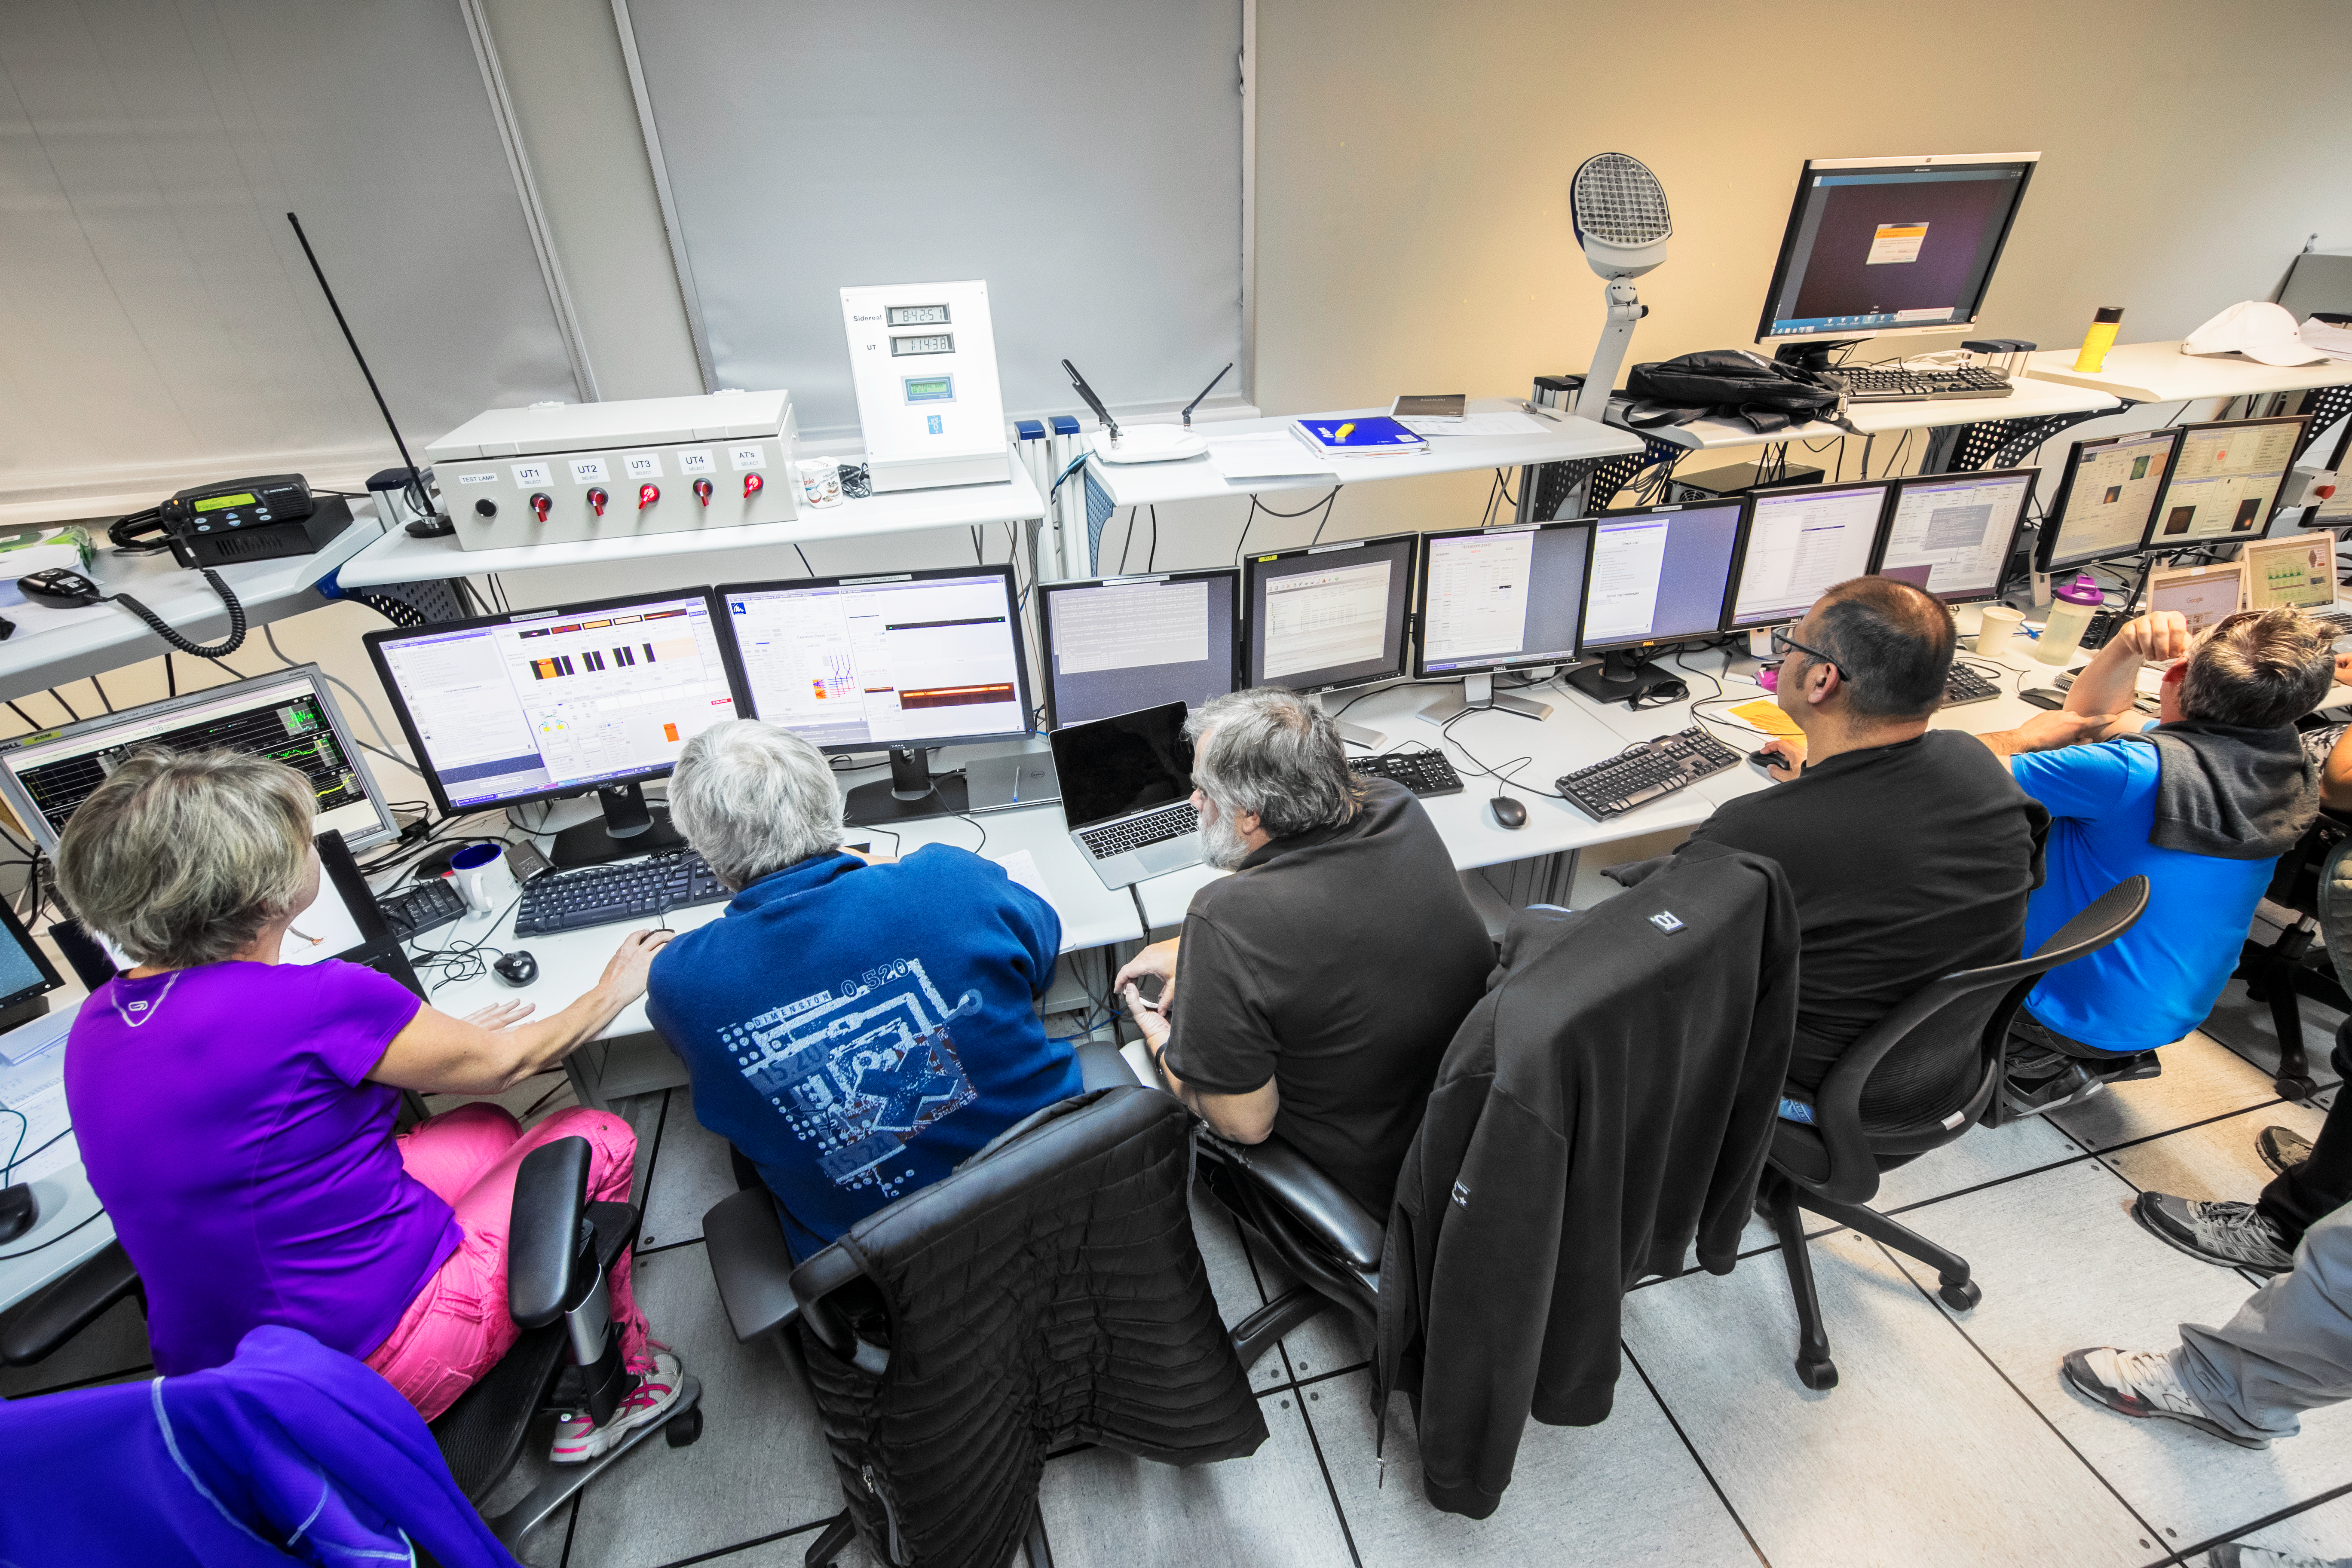

Hard at work in the VLT control room

Astronomers and engineers hard at work in the VLT control room.

Credit: L. Honnorat/ESO